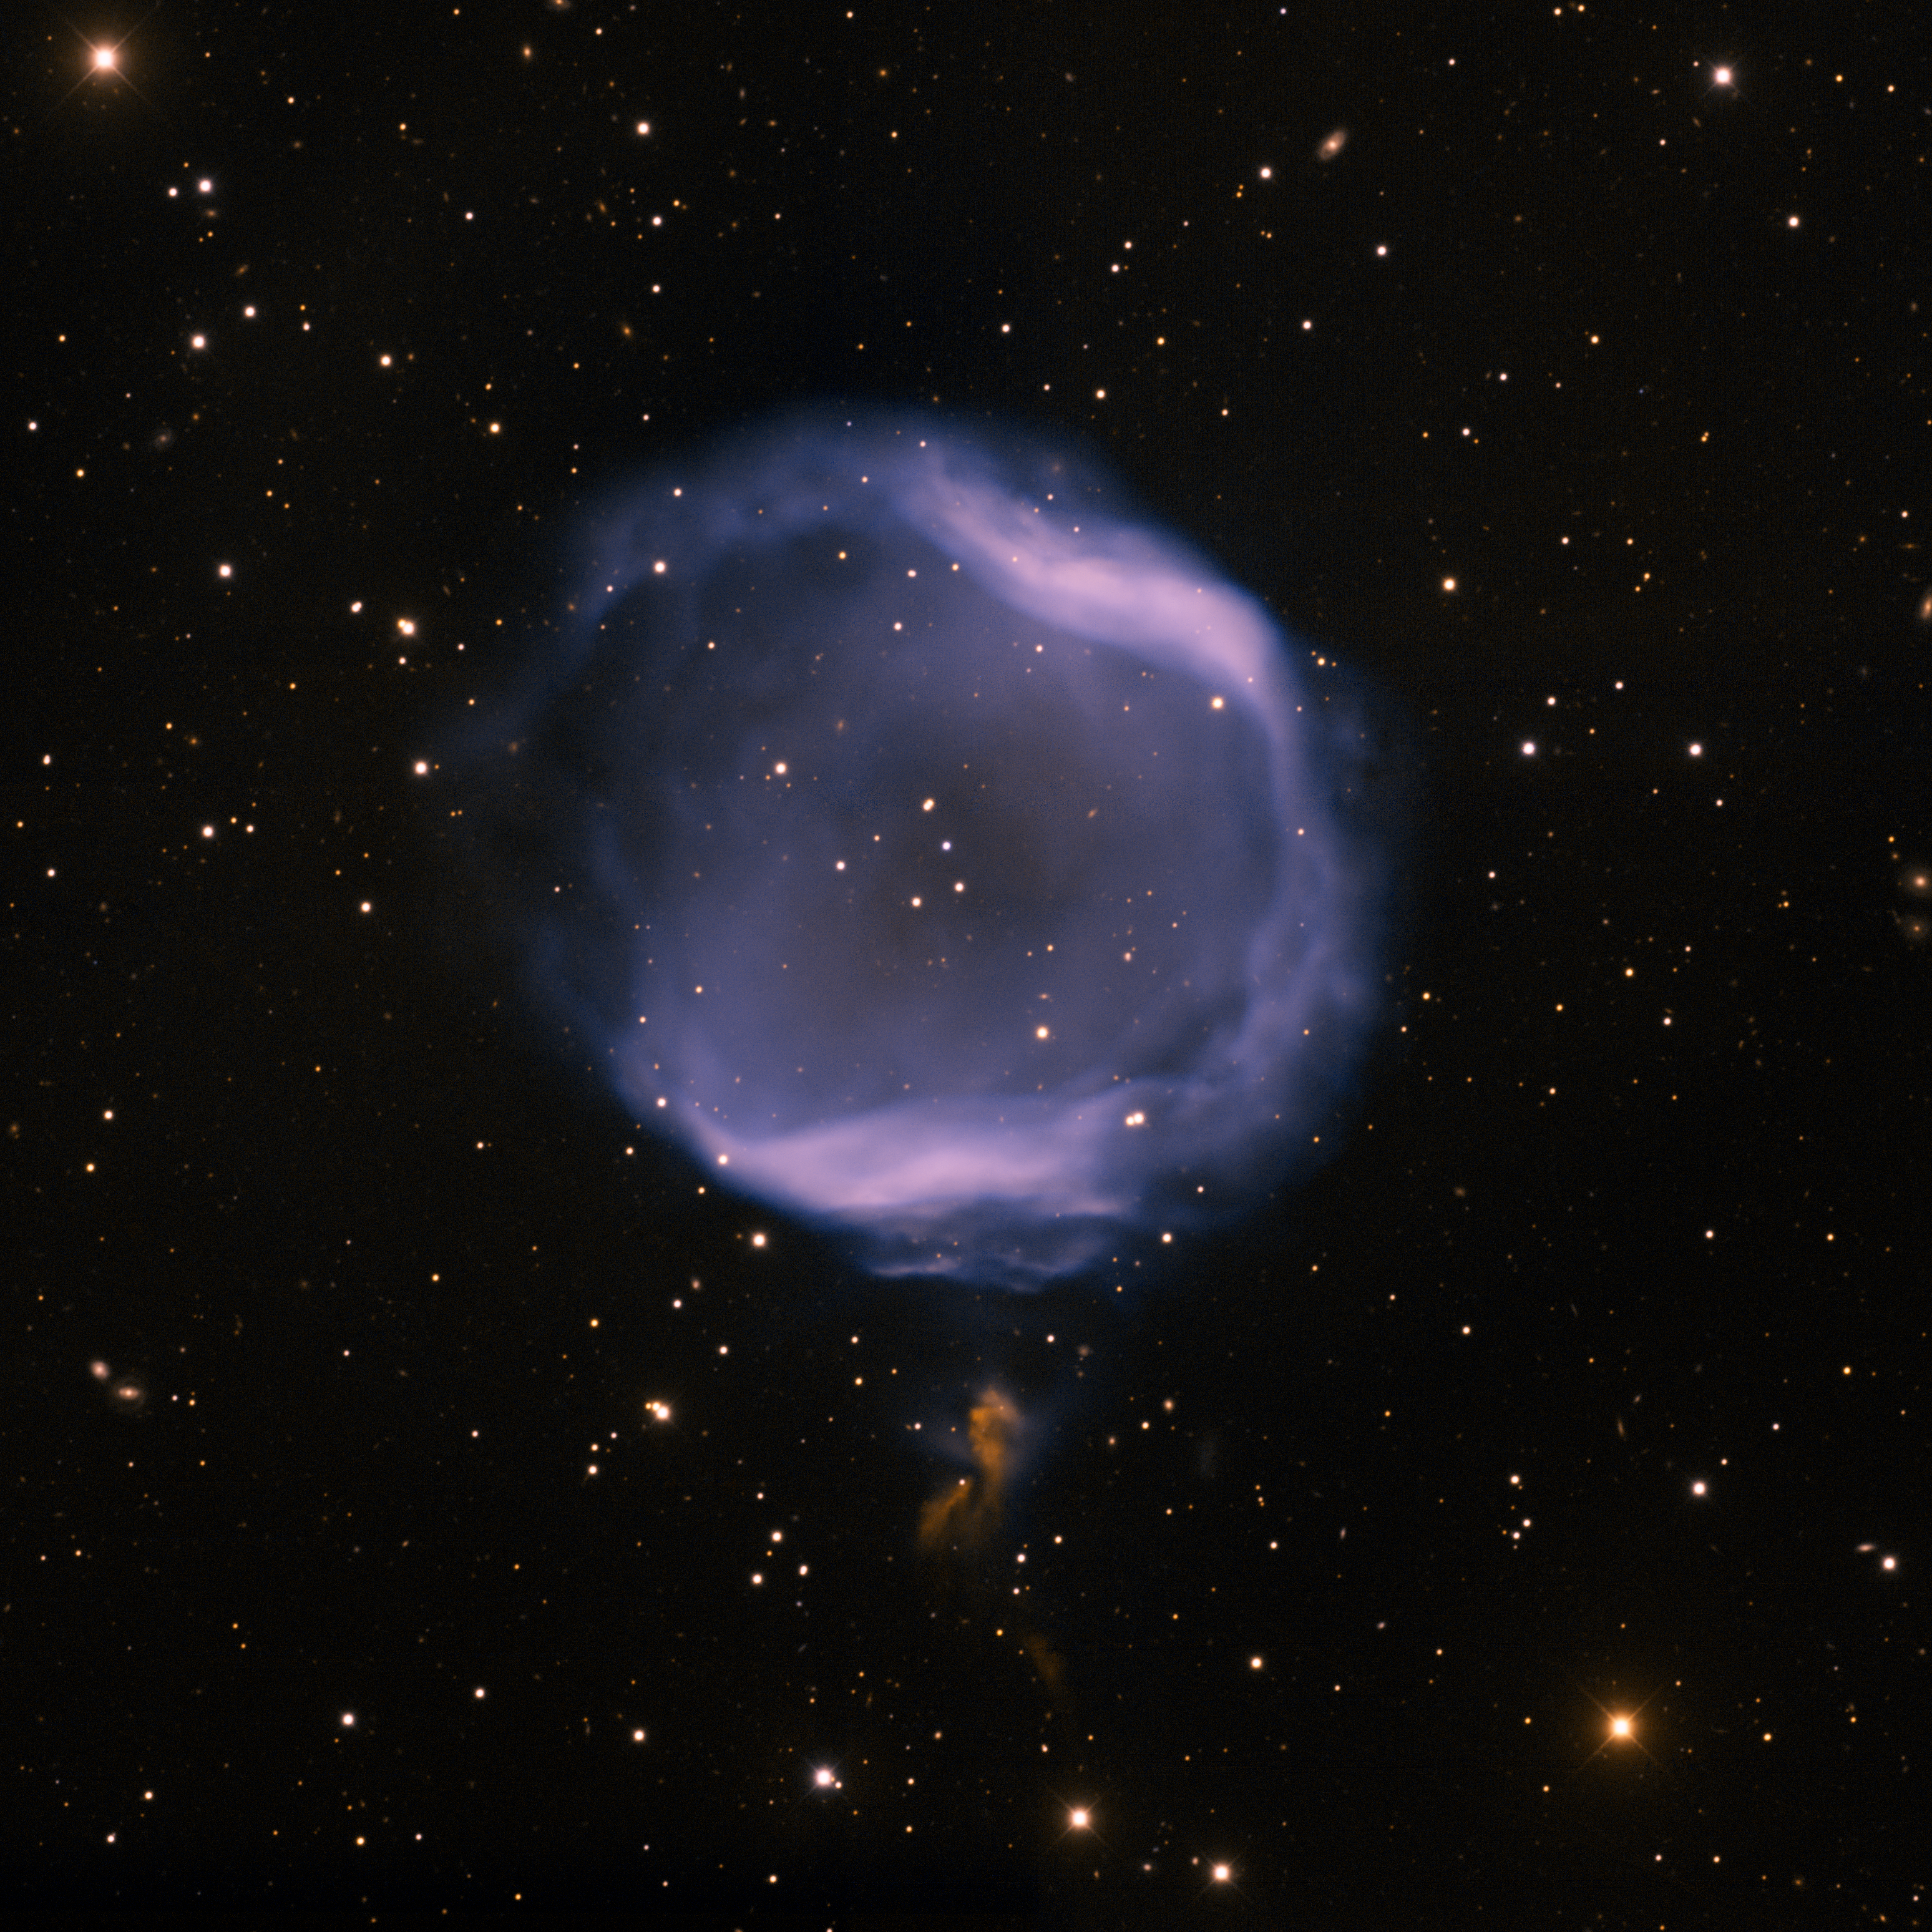

Jones 1, PK 104-29.1

PK 104-29.1, also known as "Jones 1", is a very faint, ghostlike planetary nebula in the constellation of Pegasus. This image was taken at the Mayall telescope with the Mosaic camera, with [OIII] (assigned a blue color) and H-alpha (orange) filters. In the image North is up and East is to the left. Imaged August 28, 2009.

Credit: T.A. Rector/University of Alaska Anchorage, H. Schweiker/WIYN and NOIRLab/NSF/AURA